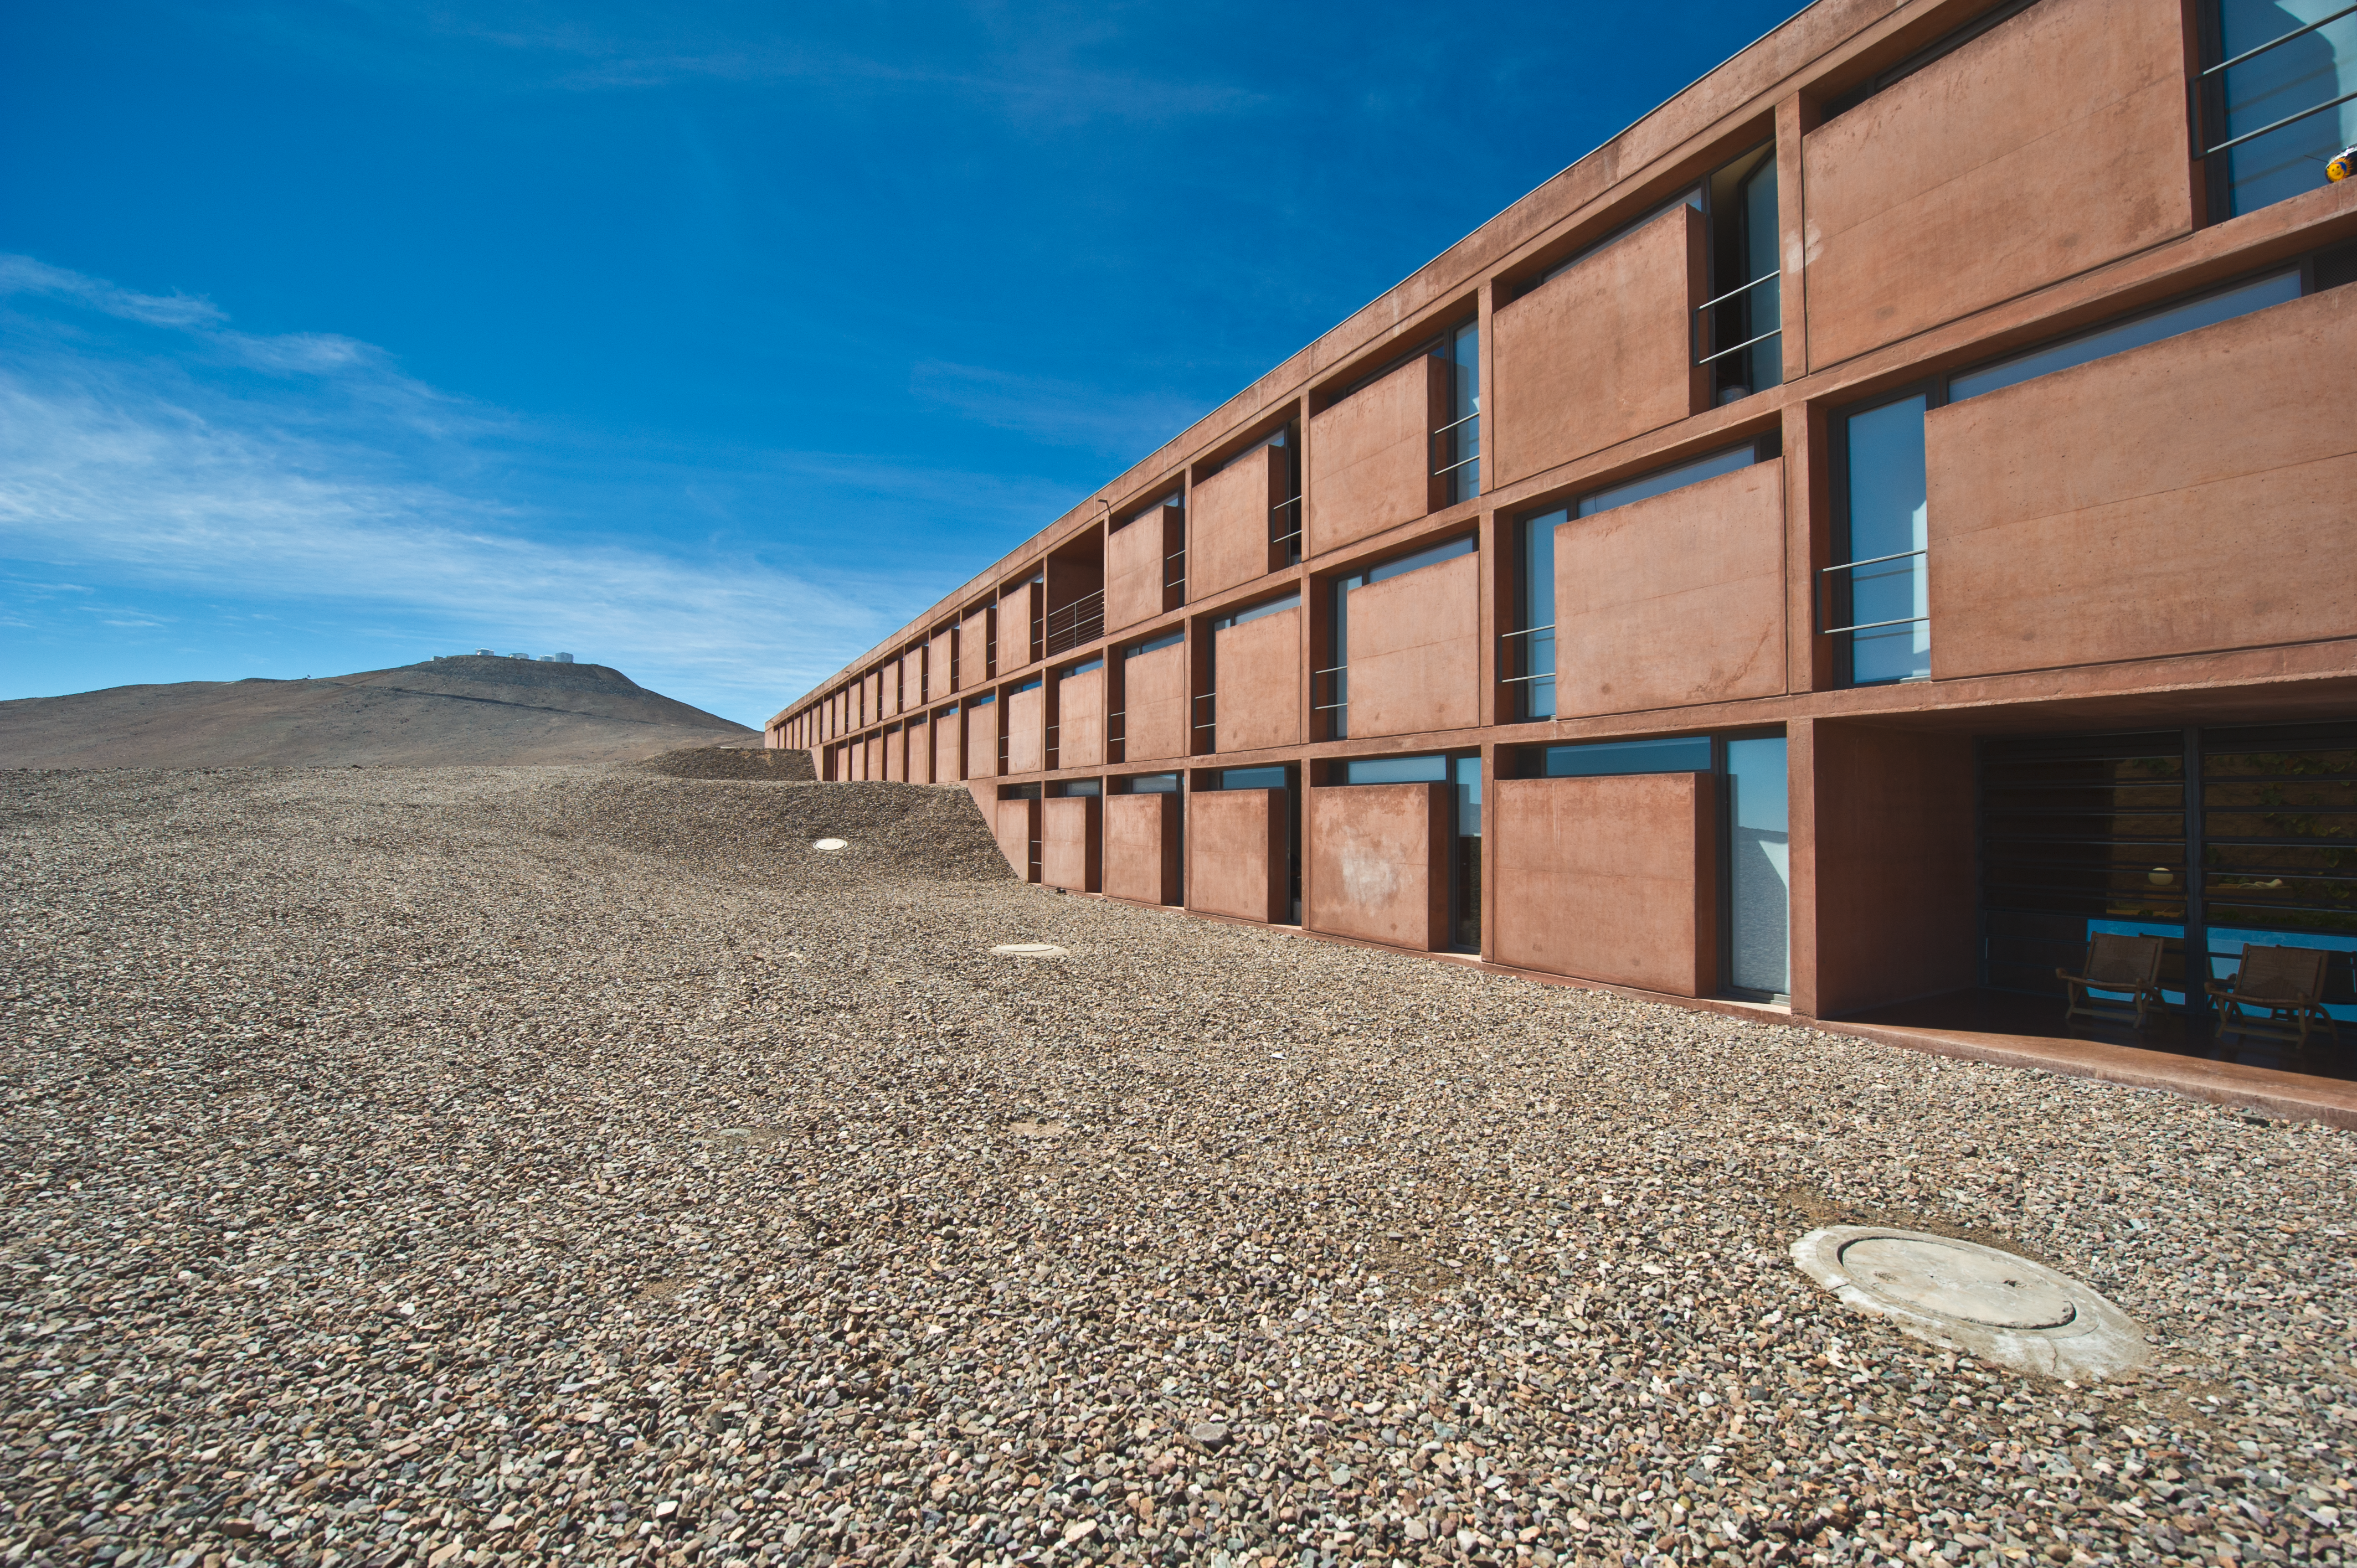

The Paranal Residencia

The facade of the Paranal Residencia. The rooms, for astronomers, engineers, and other staff working at ESO's Paranal Observatory, look out onto the arid Atacama Desert. In the background, the ESO Very Large Telescope can be seen on the summit of Cerro Paranal.

Credit: ESO/C. Malin